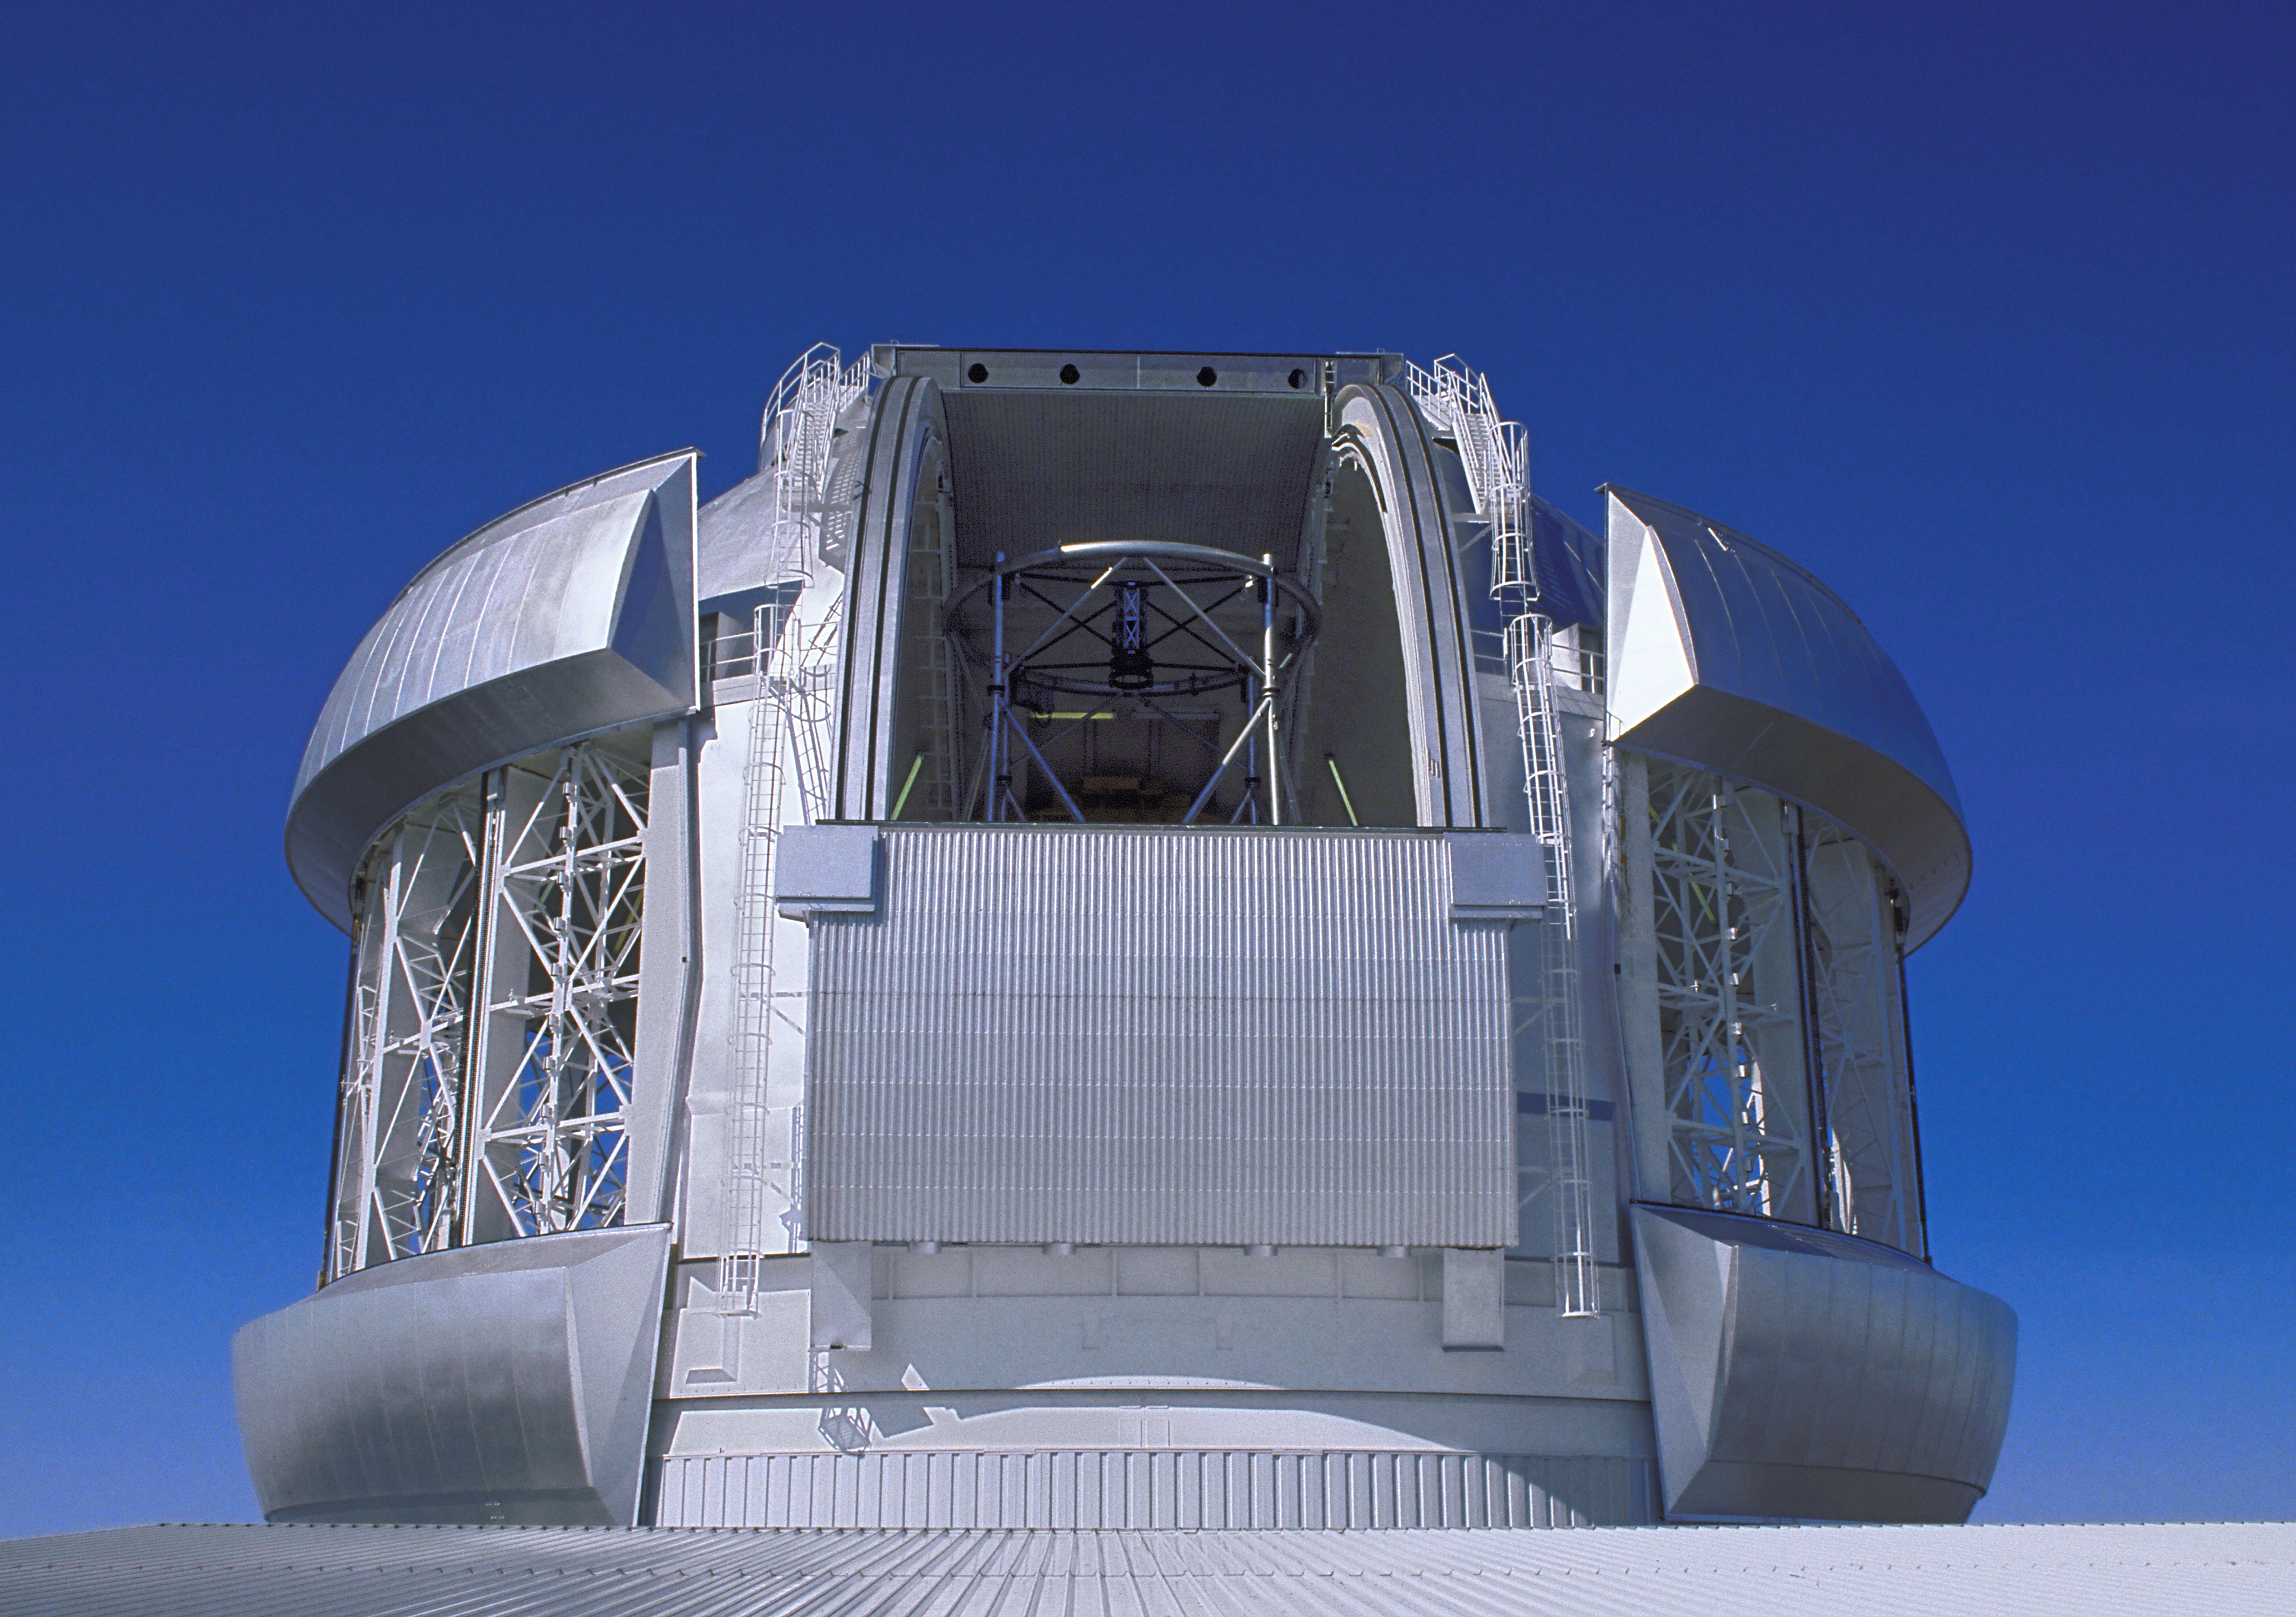

Gemini N fully open

The dome of the 8-meter Gemini North telescope on Mauna Kea, Hawaii, is here shown fully open.

Credit: International Gemini Observatory/NOIRLab/NSF/AURA/